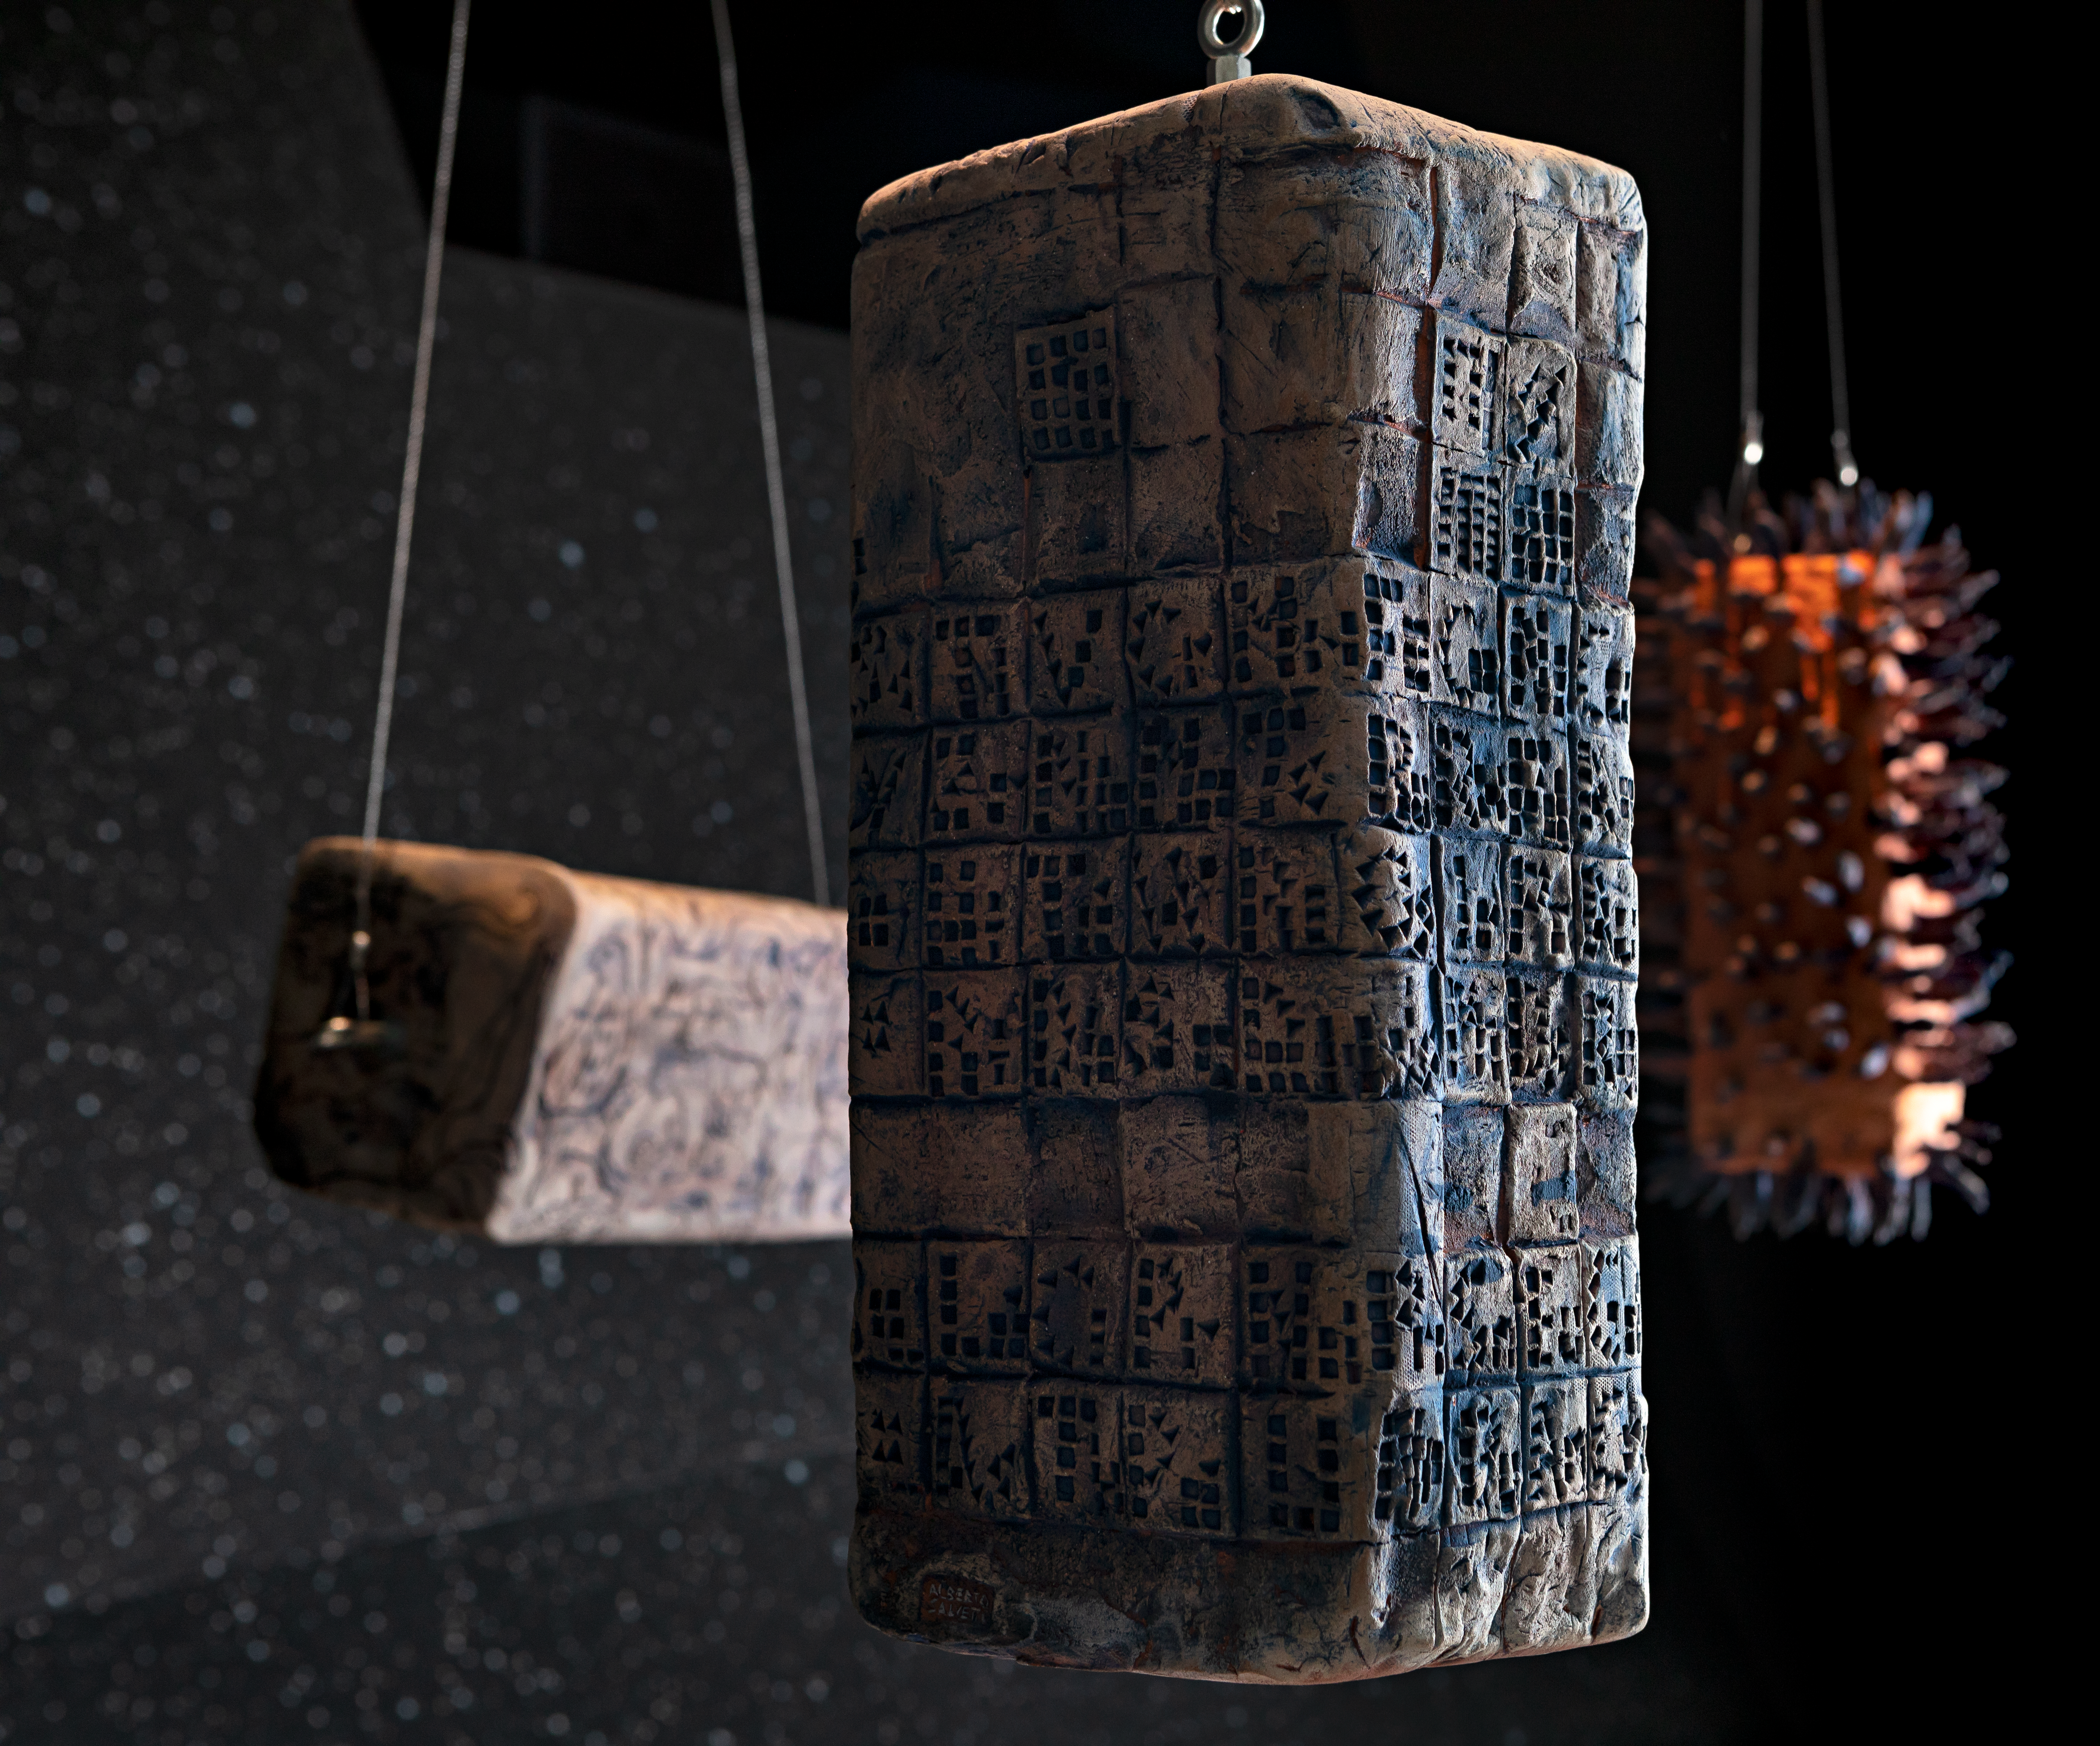

Blocks & wires

These eye-catching blocks of sculpture suspended in space are the work of Italian artist Alberto Salvetti, and are being displayed in the ESO Supernova Planetarium & Visitor Centre as part of the Our Place in Space exhibition.

The exhibition will be on display from 17 May to 2 September 2018 and showcases art and science inspired by the spectacular images of the NASA/ESA Hubble Space Telescope.

Credit: ESO/M. Zamani